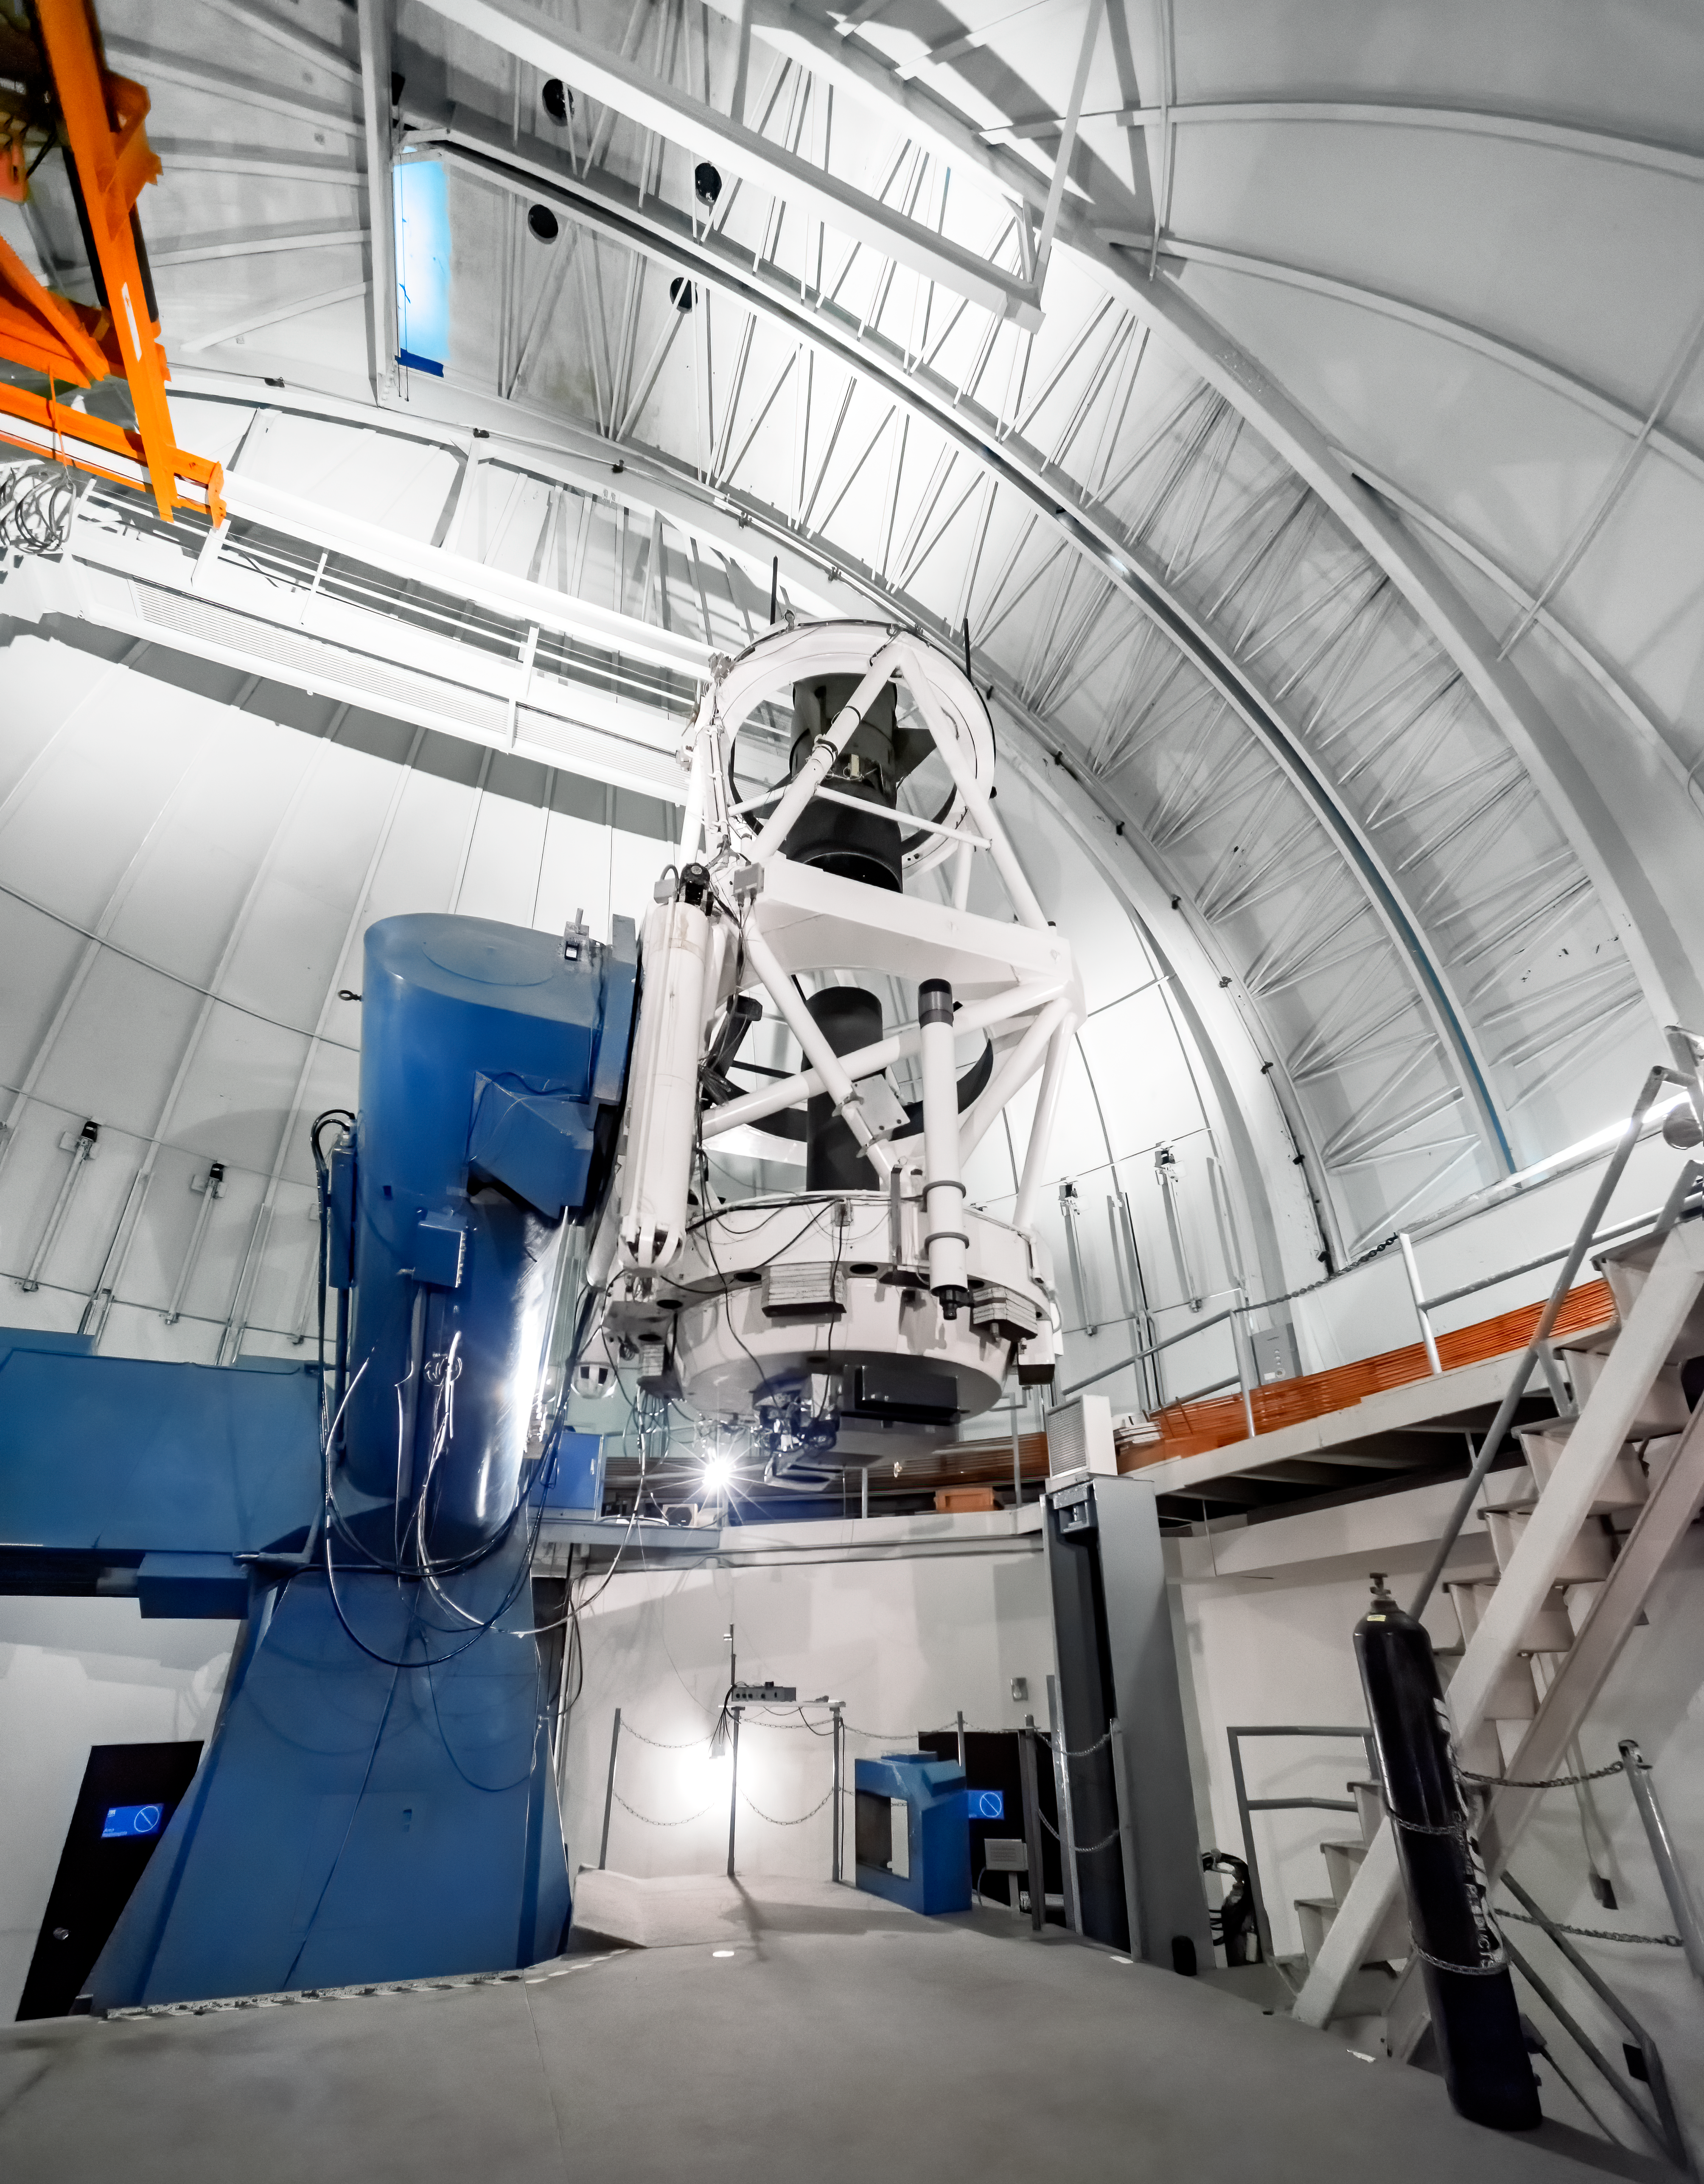

SMARTS 1.5-meter Telescope

SMARTS 1.5-meter Telescope at Cerro Tololo Inter-American Observatory in Chile.

Credit: CTIO/NOIRLab/NSF/AURA